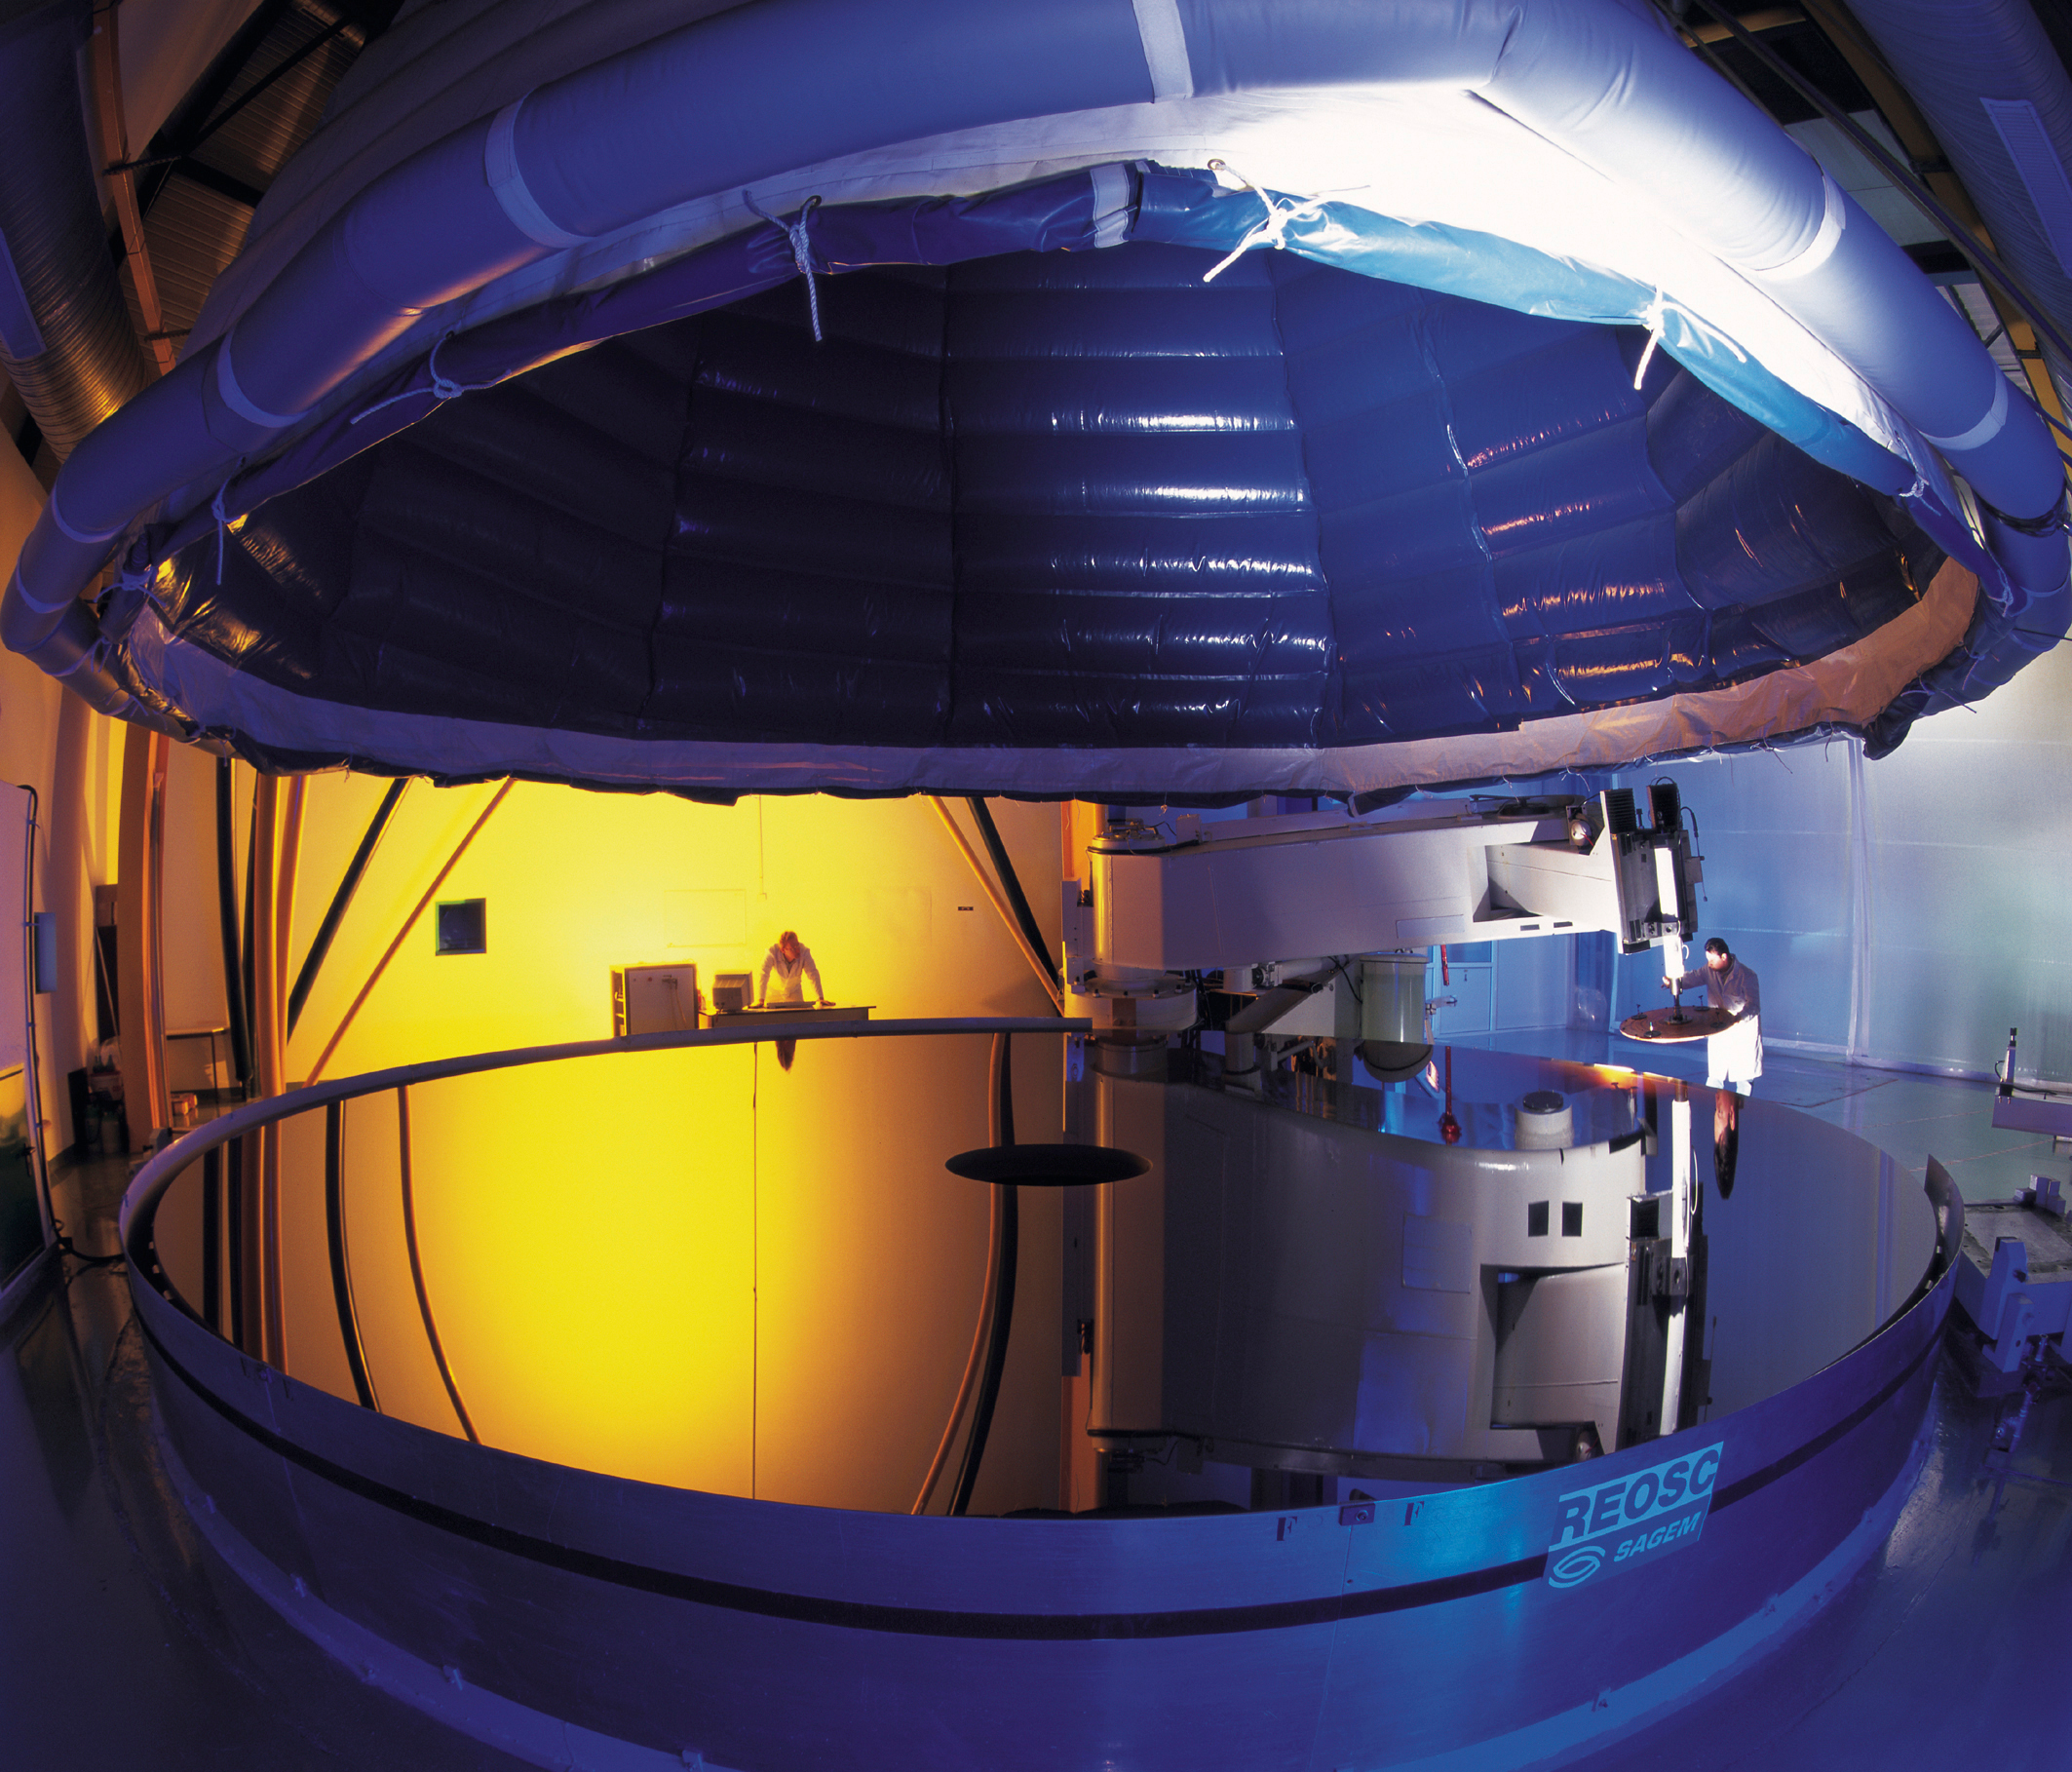

The polished fourth 8.2-m VLT mirror at REOSC

This photo shows the fourth 8.2-m VLT Zerodur mirror during the final phase of polishing at REOSC. On December 14, 1999, REOSC, the Optical Department of the SAGEM Group, finished the polishing of the fourth 8.2-m main mirror for the Very Large Telescope (VLT) of the European Southern Observatory. The mirror was today delivered to ESO at a ceremony at the REOSC factory in Saint Pierre du Perray, just south of Paris. The precision of the form of the mirror that was achieved during the polishing process is 8.5 nanometer (1 nanometer = 1 millionth of a millimetre) over the optical surface. This exceptional value corresponds to an optical resolution (theoretical image sharpness) of 0.03 arcseconds in the visible spectrum. This corresponds to distinguishing two objects separated by only 15 cm at a distance of 1000 km and will allow to detect astronomical objects that are 10,000 million times fainter than what can be perceived with the unaided eye.

Credit: ESO